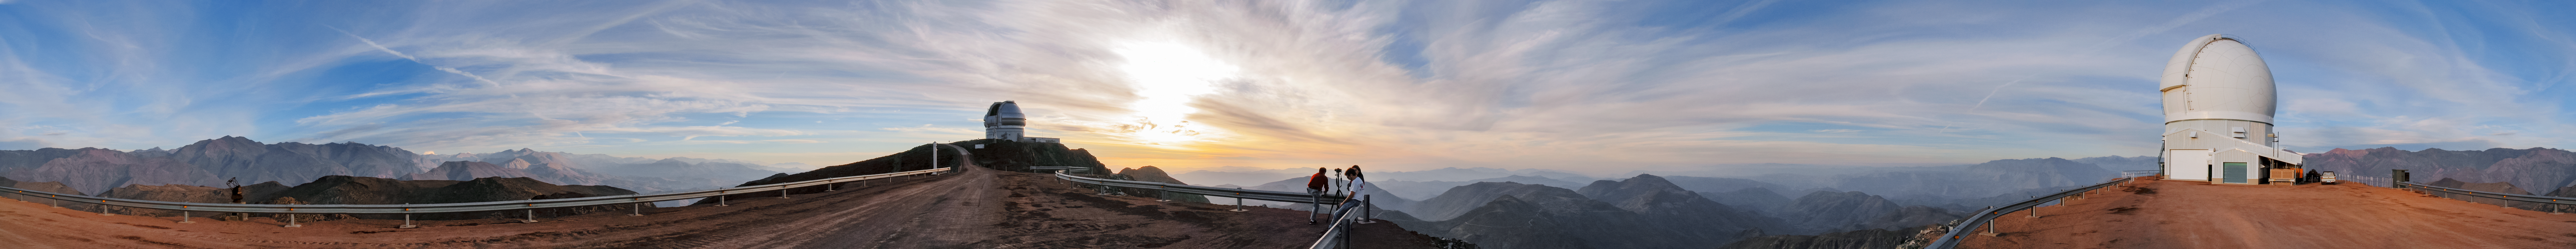

Cerro Pachón Panoramic Trim

A long panorama of Cerro Pachón in Chile, with Gemini South and the 4.1-meter Southern Astrophysical Research (SOAR) Telescope visible.

Credit: NOIRLab/NSF/AURA